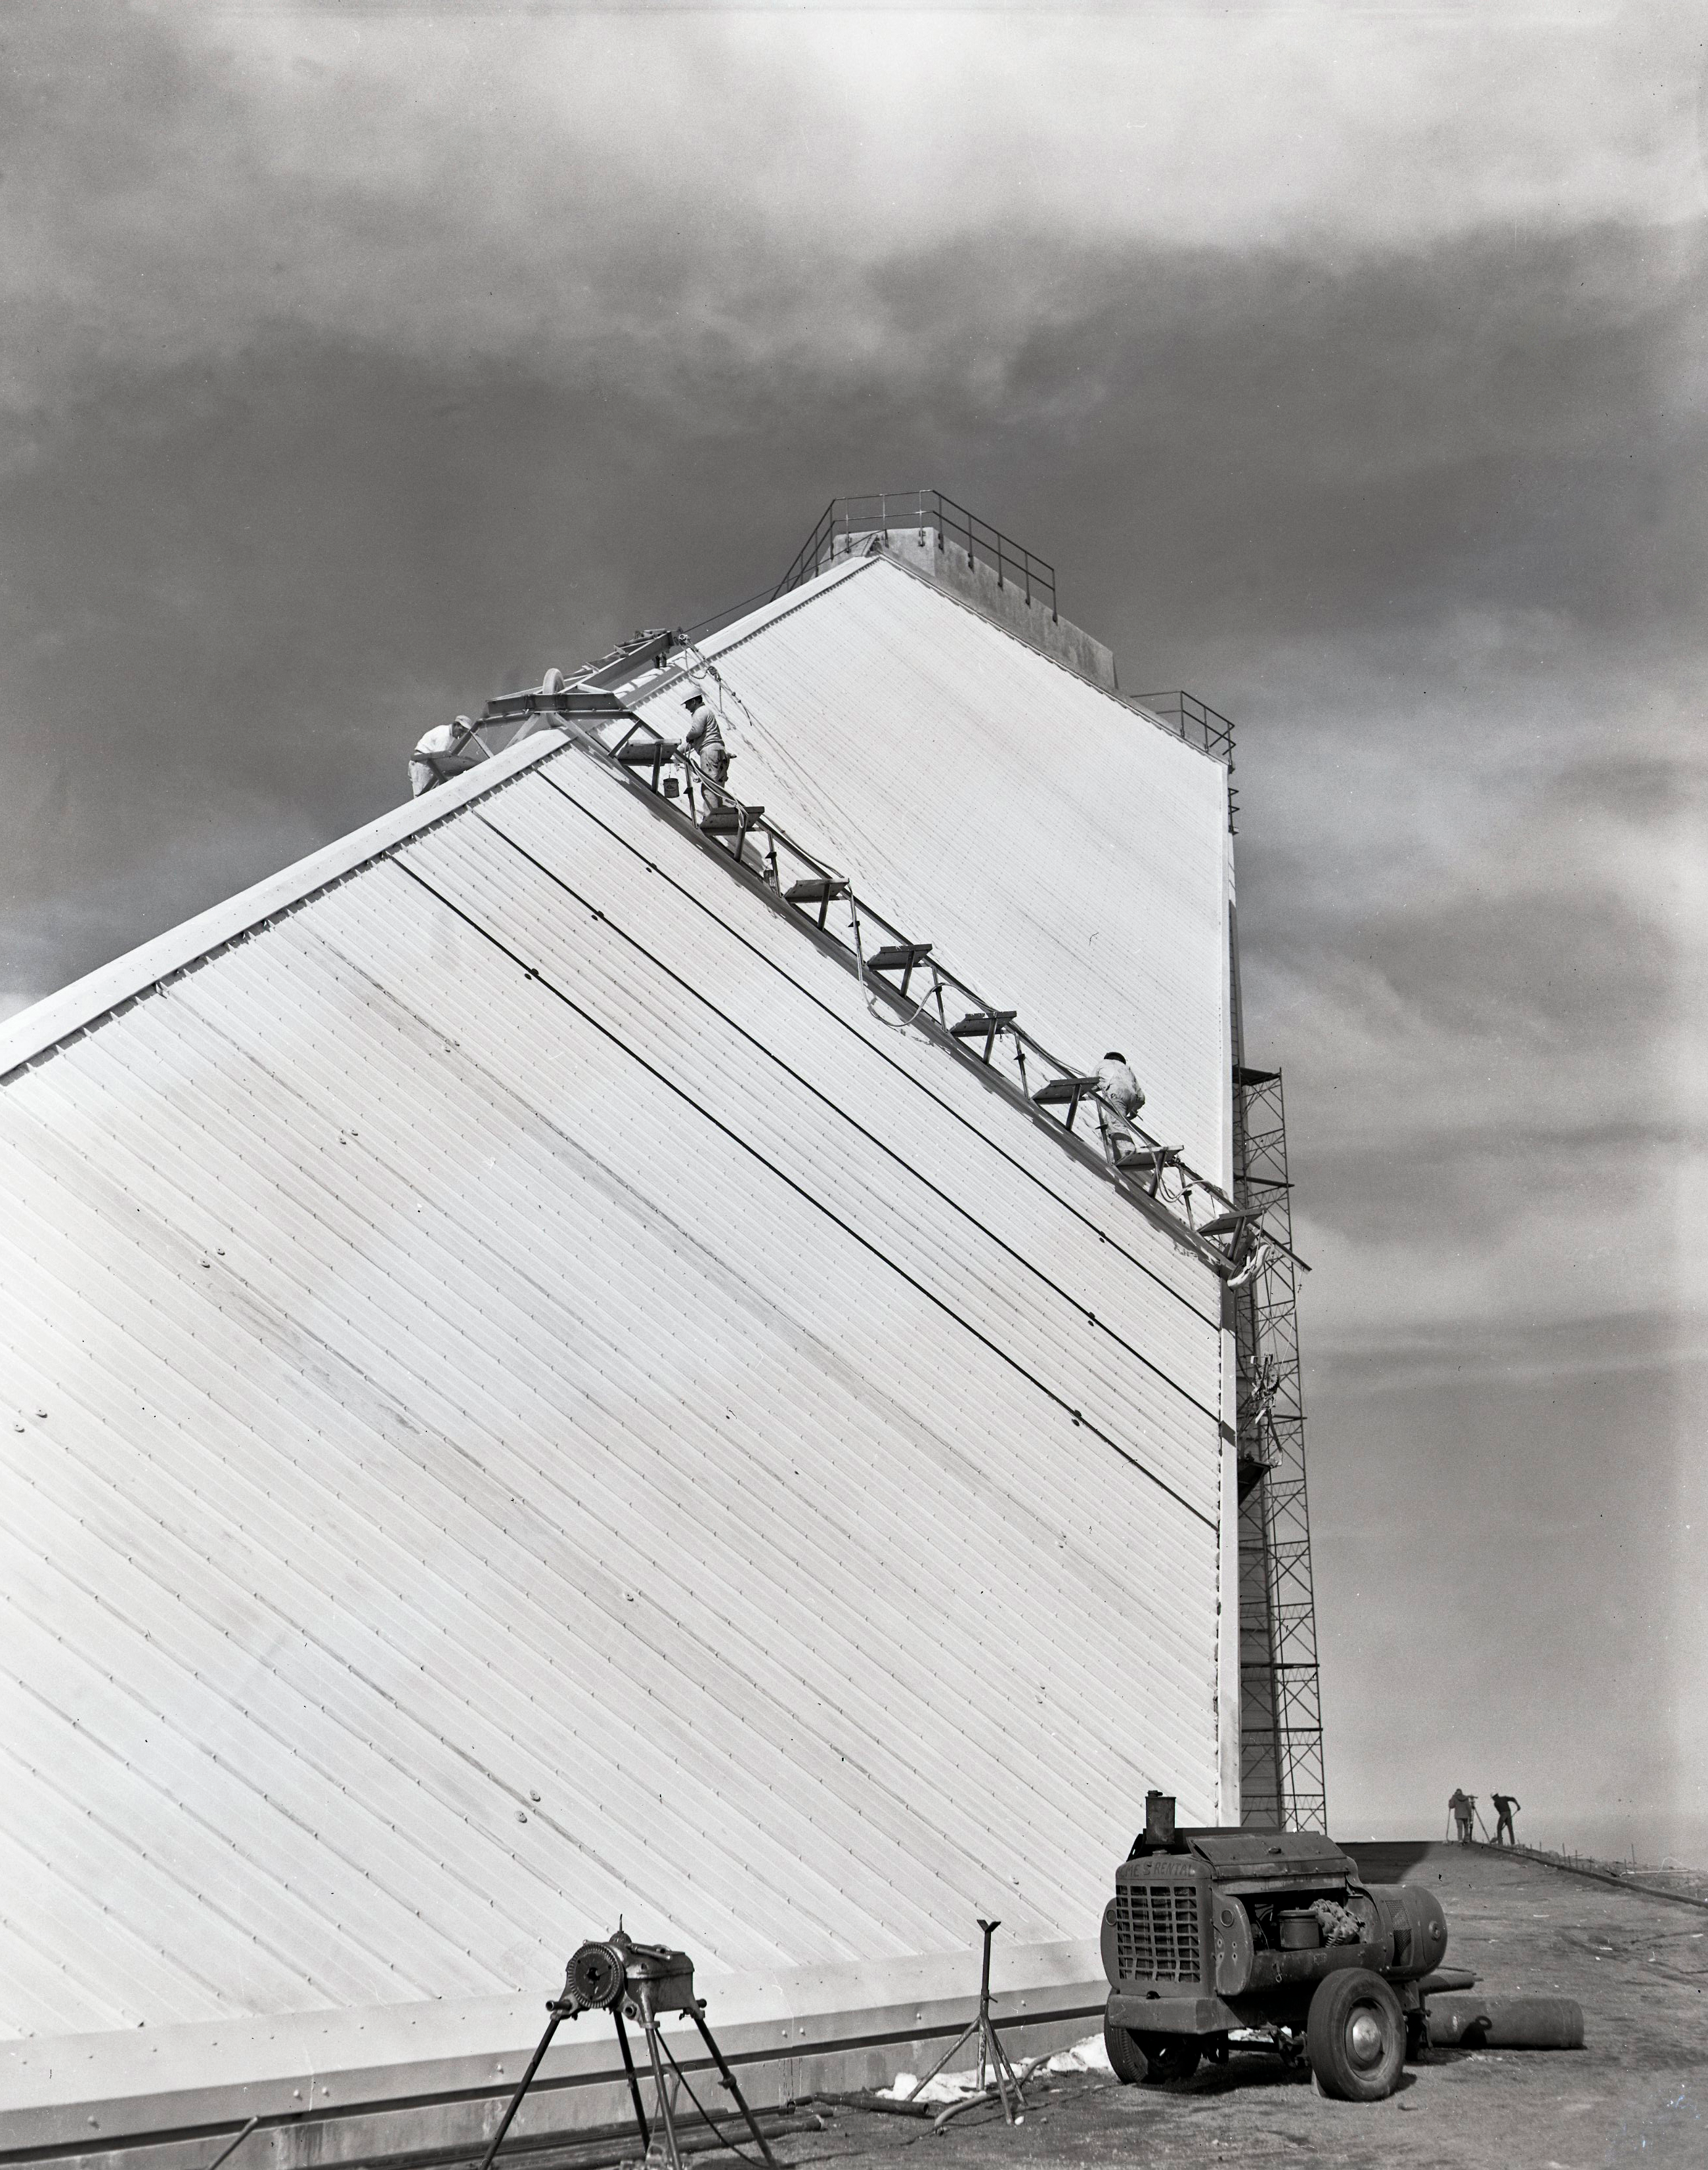

Painting the McMath-Pierce Solar Telescope

Painting the McMath-Pierce Solar Telescope, 19 January 1962.

Credit: KPNO/NOIRLab/NSF/AURA